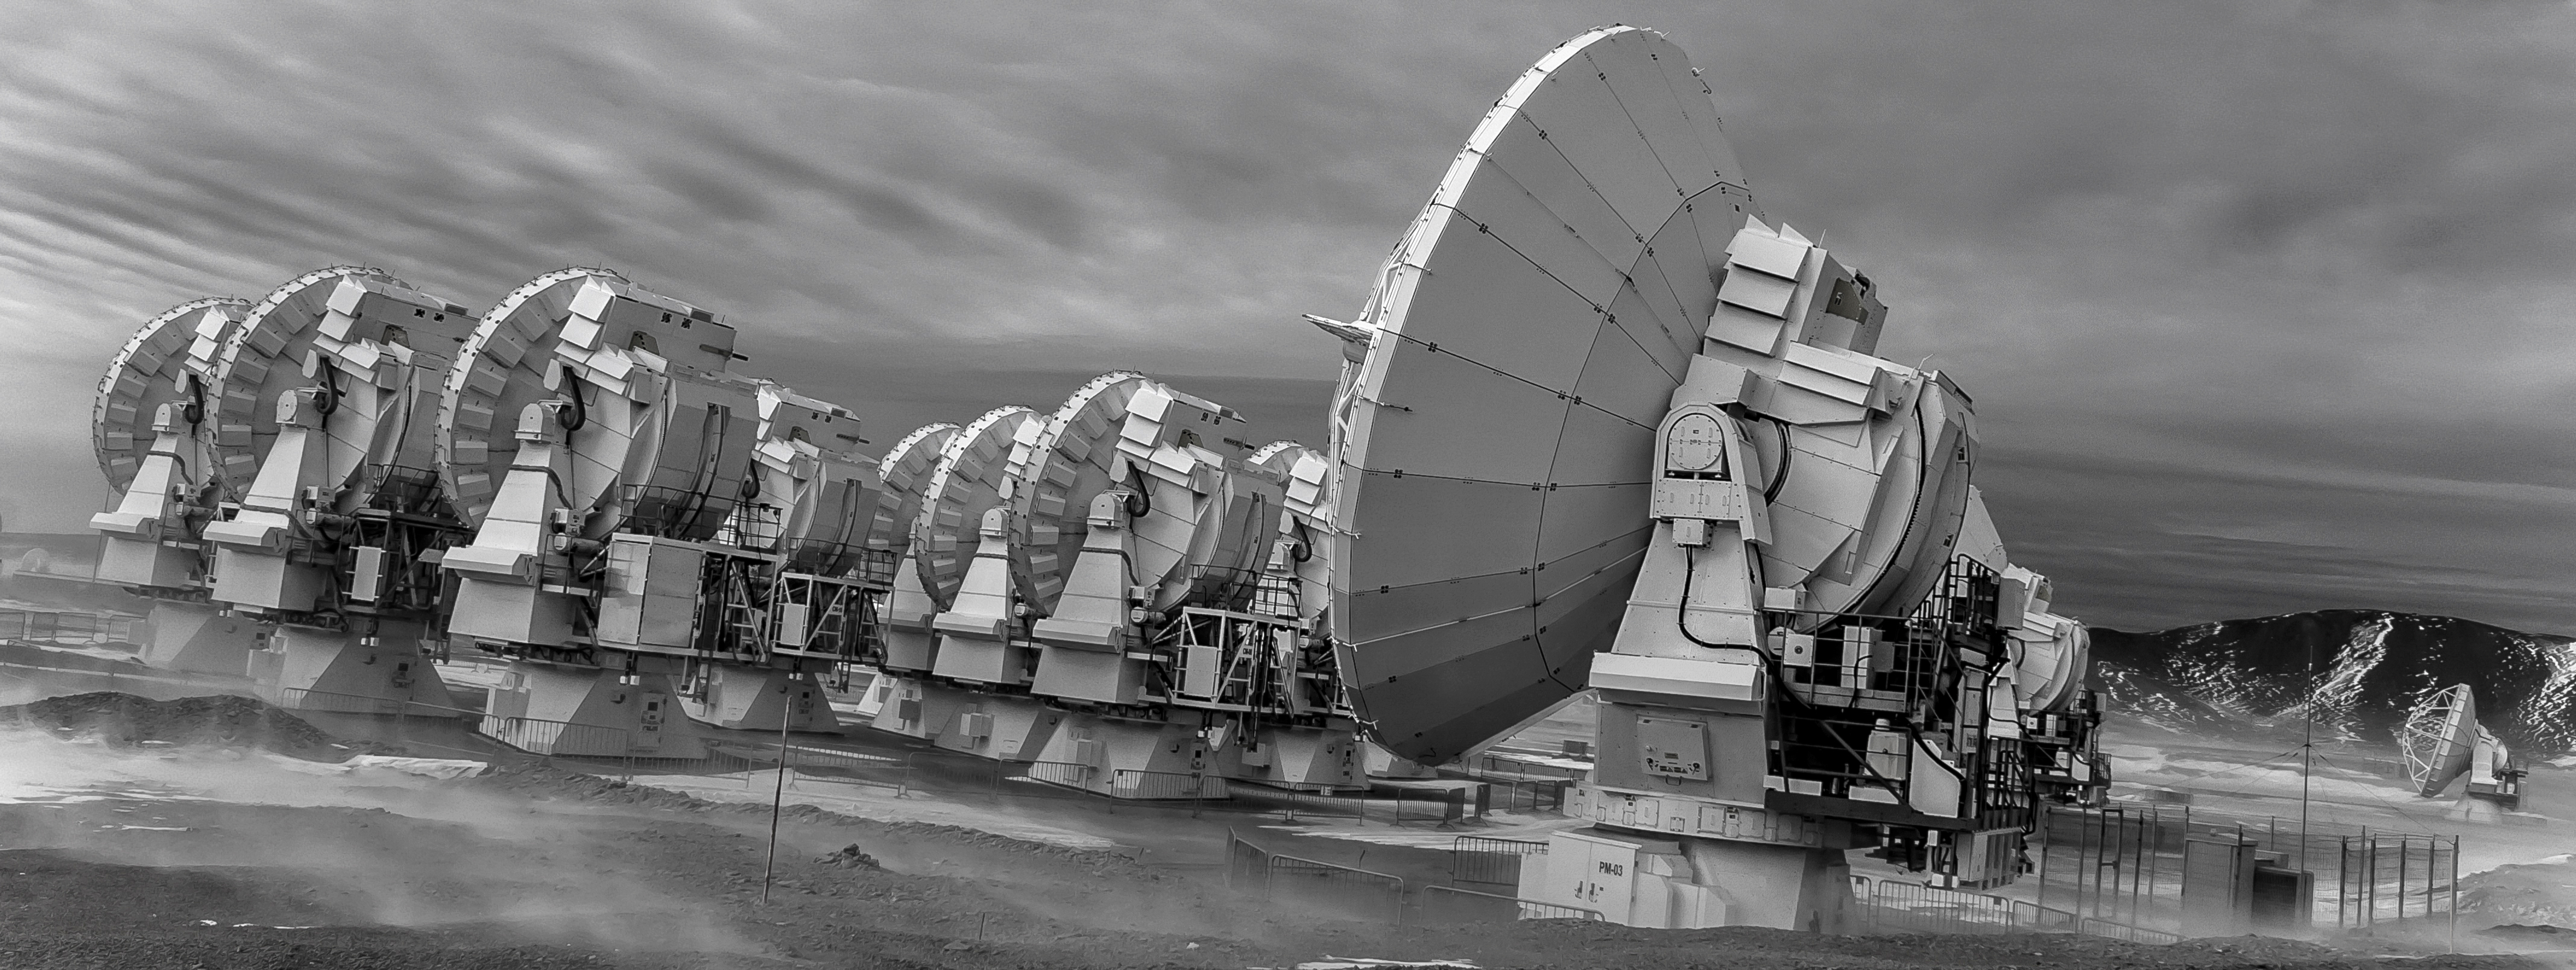

Atacama Compact Array

A huddle of 7-metre antennas, part of the Atacama Large Millimeter/submillimeter Array (ALMA) located on Chajnantor Plateau, are photographed beyond one of their larger siblings, a 12-metre antenna. Four of the larger antennas and twelve of the smaller antennas together form the Atacama Compact Array (ACA).

Credit: J. C. Rojas/ESO